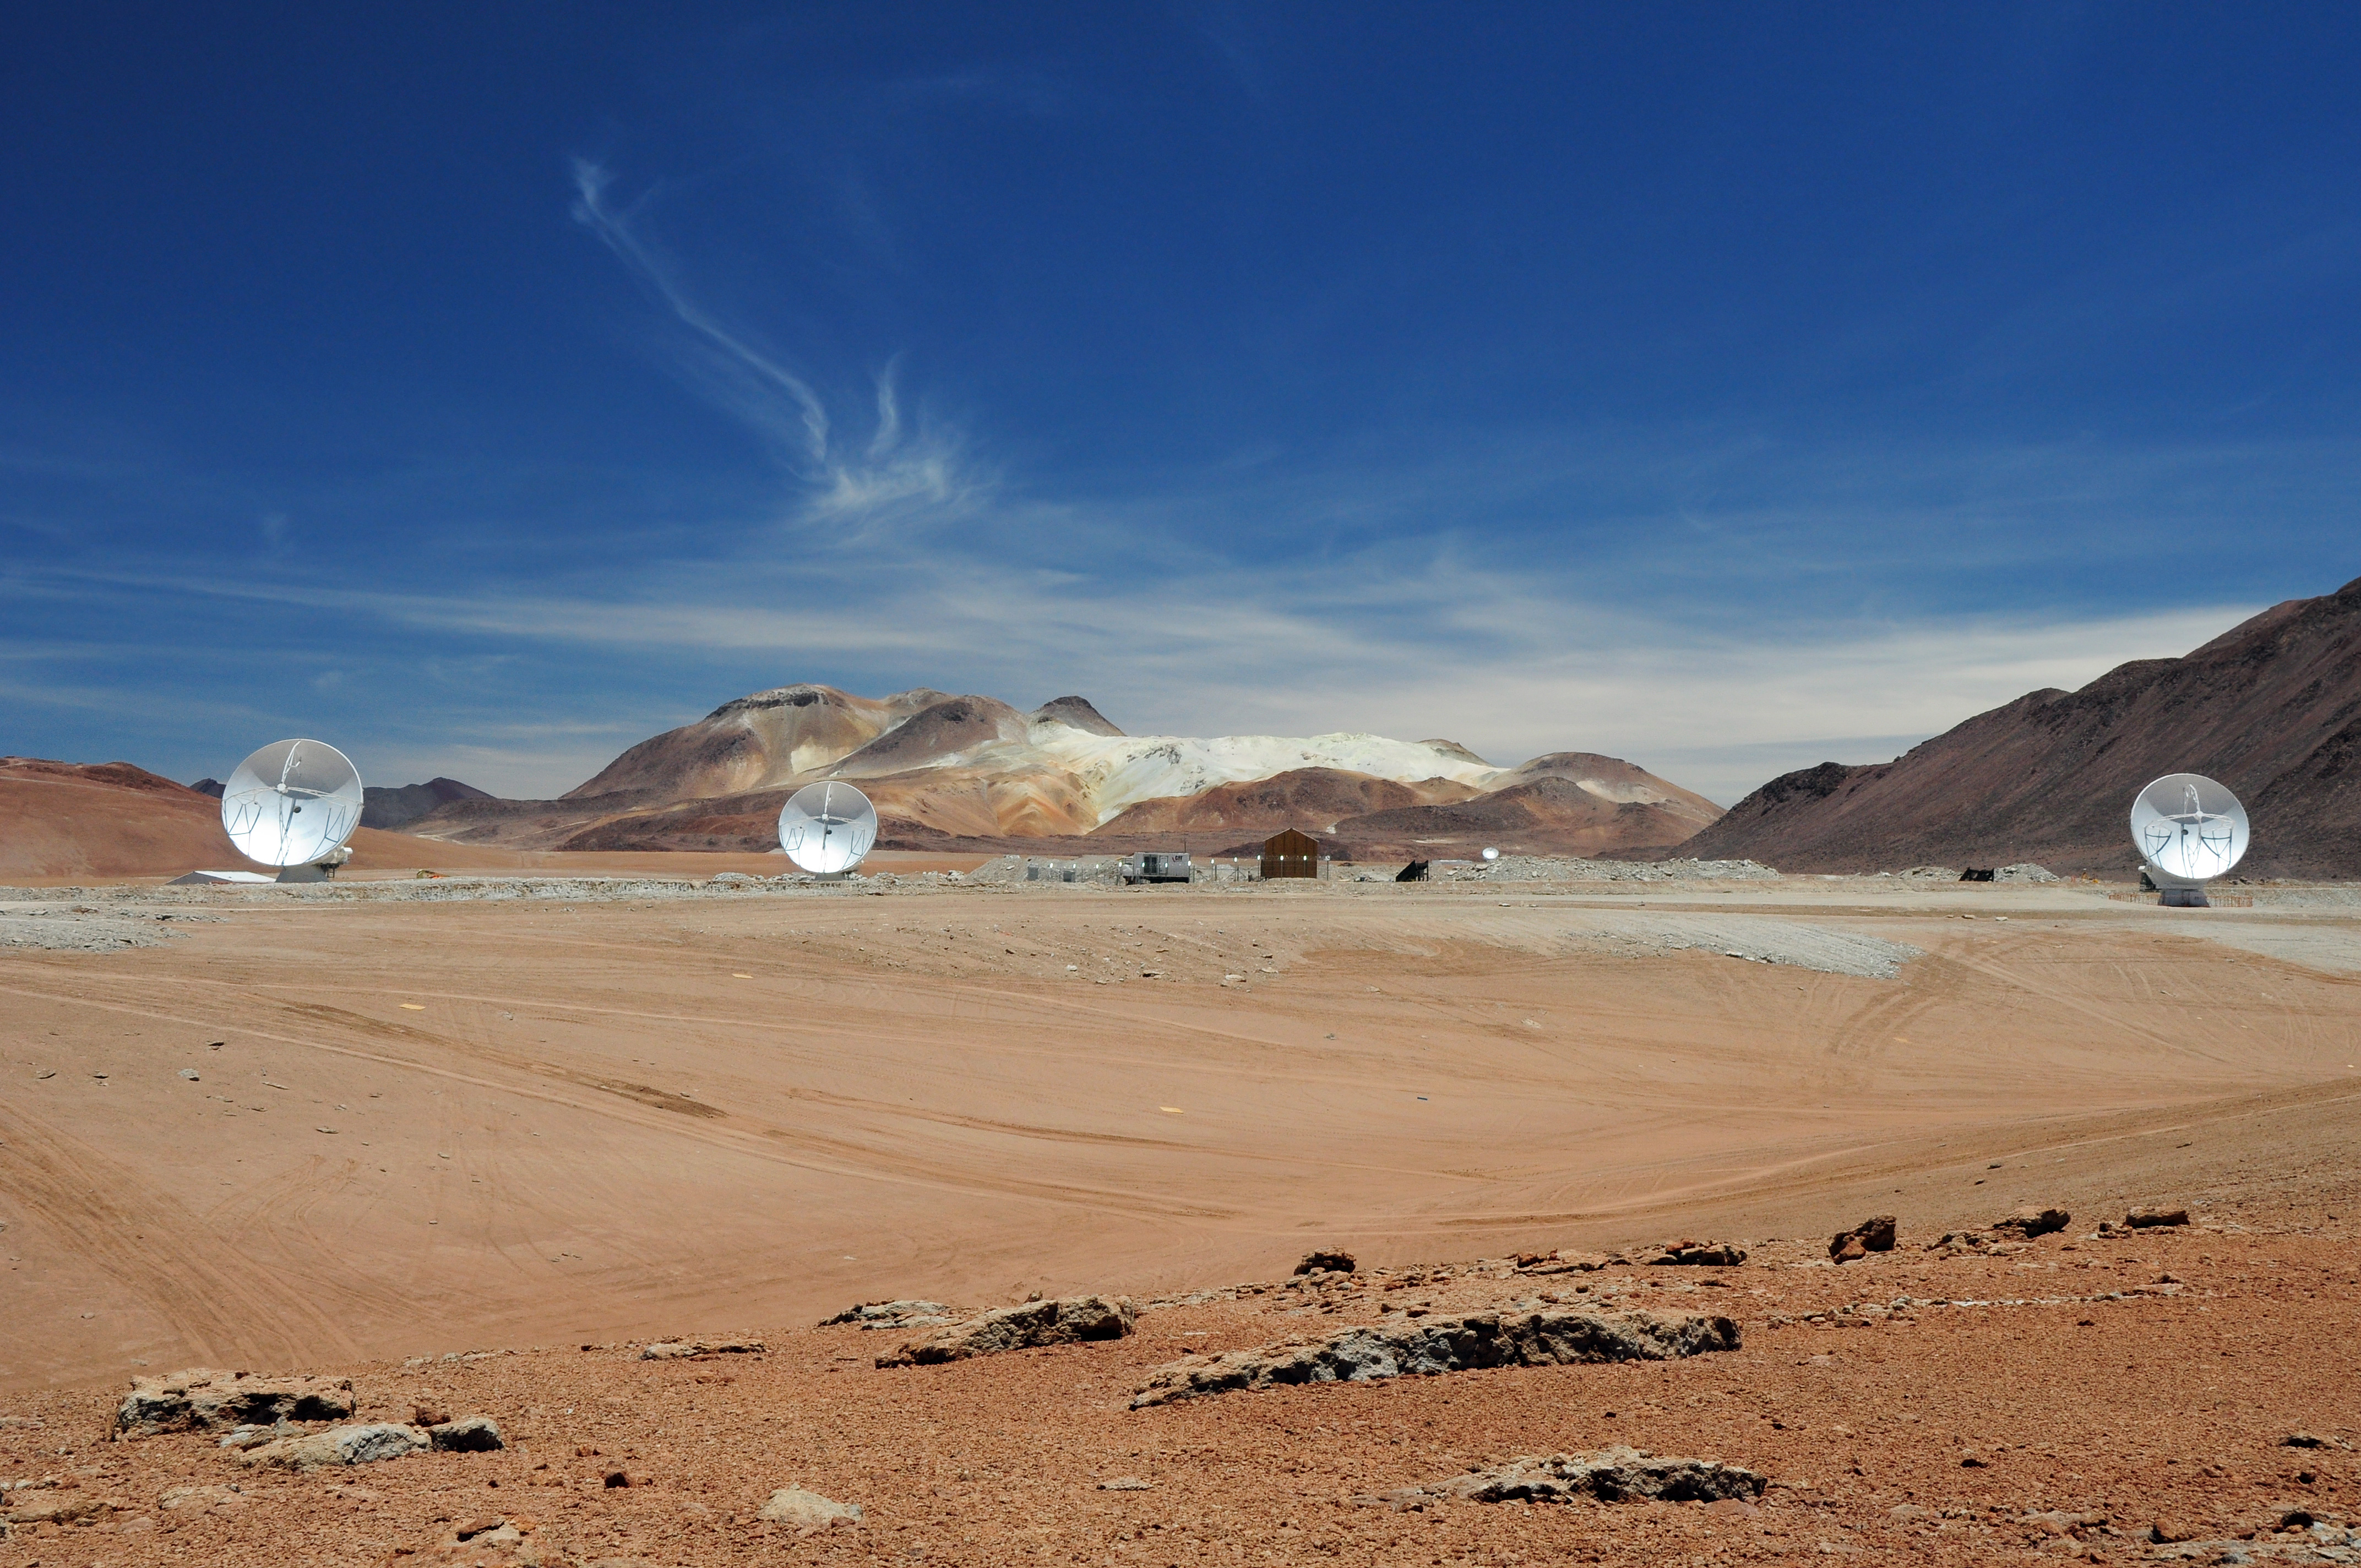

Three ALMA antennas

Three ALMA antennas linked together as an interferometer for the first time, on the 5,000-meter altitude plateau of Chajnantor.

Credit: ALMA (ESO/NAOJ/NRAO)